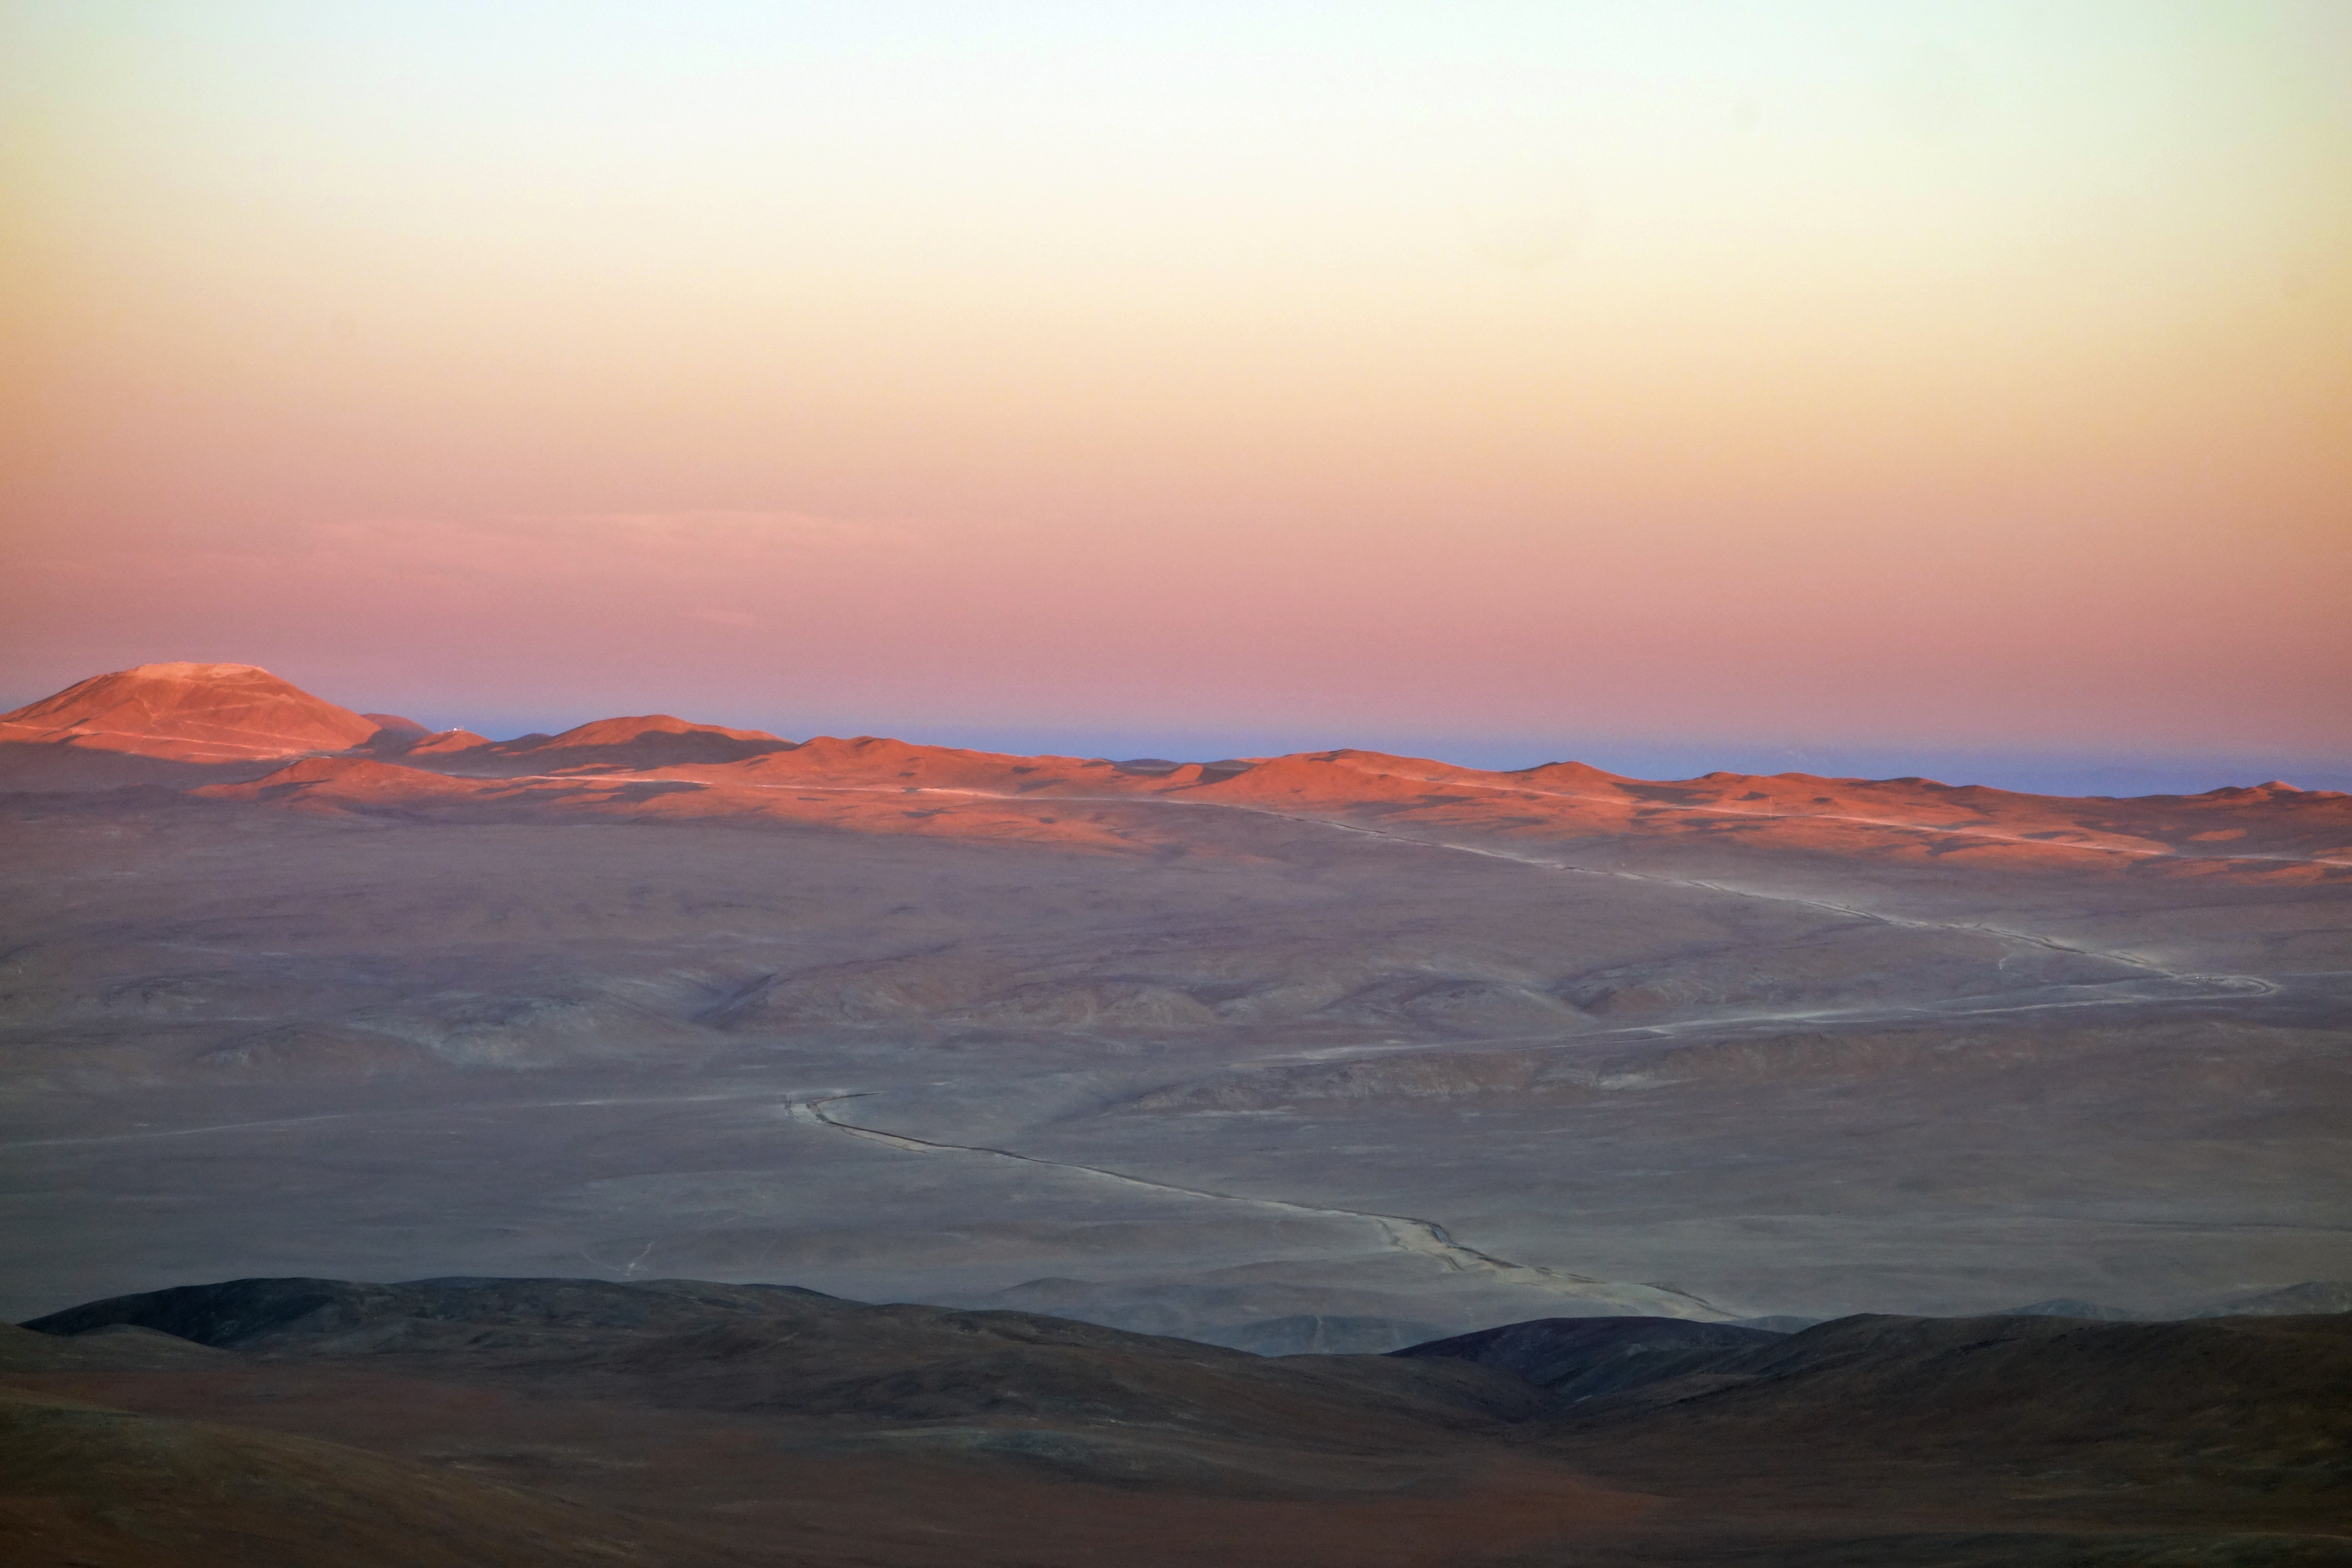

Work on Cerro Armazones makes good progress

This sunset image of the future home of the E-ELT was taken in late November 2014 from ESO’s nearby Paranal Observatory. The levelling of the summit of Cerro Armazones is well advanced and the new wider road that is being built to the mountain can also be well seen stretching across the picture.

Credit: ESO/J. Girard (djulik.com)